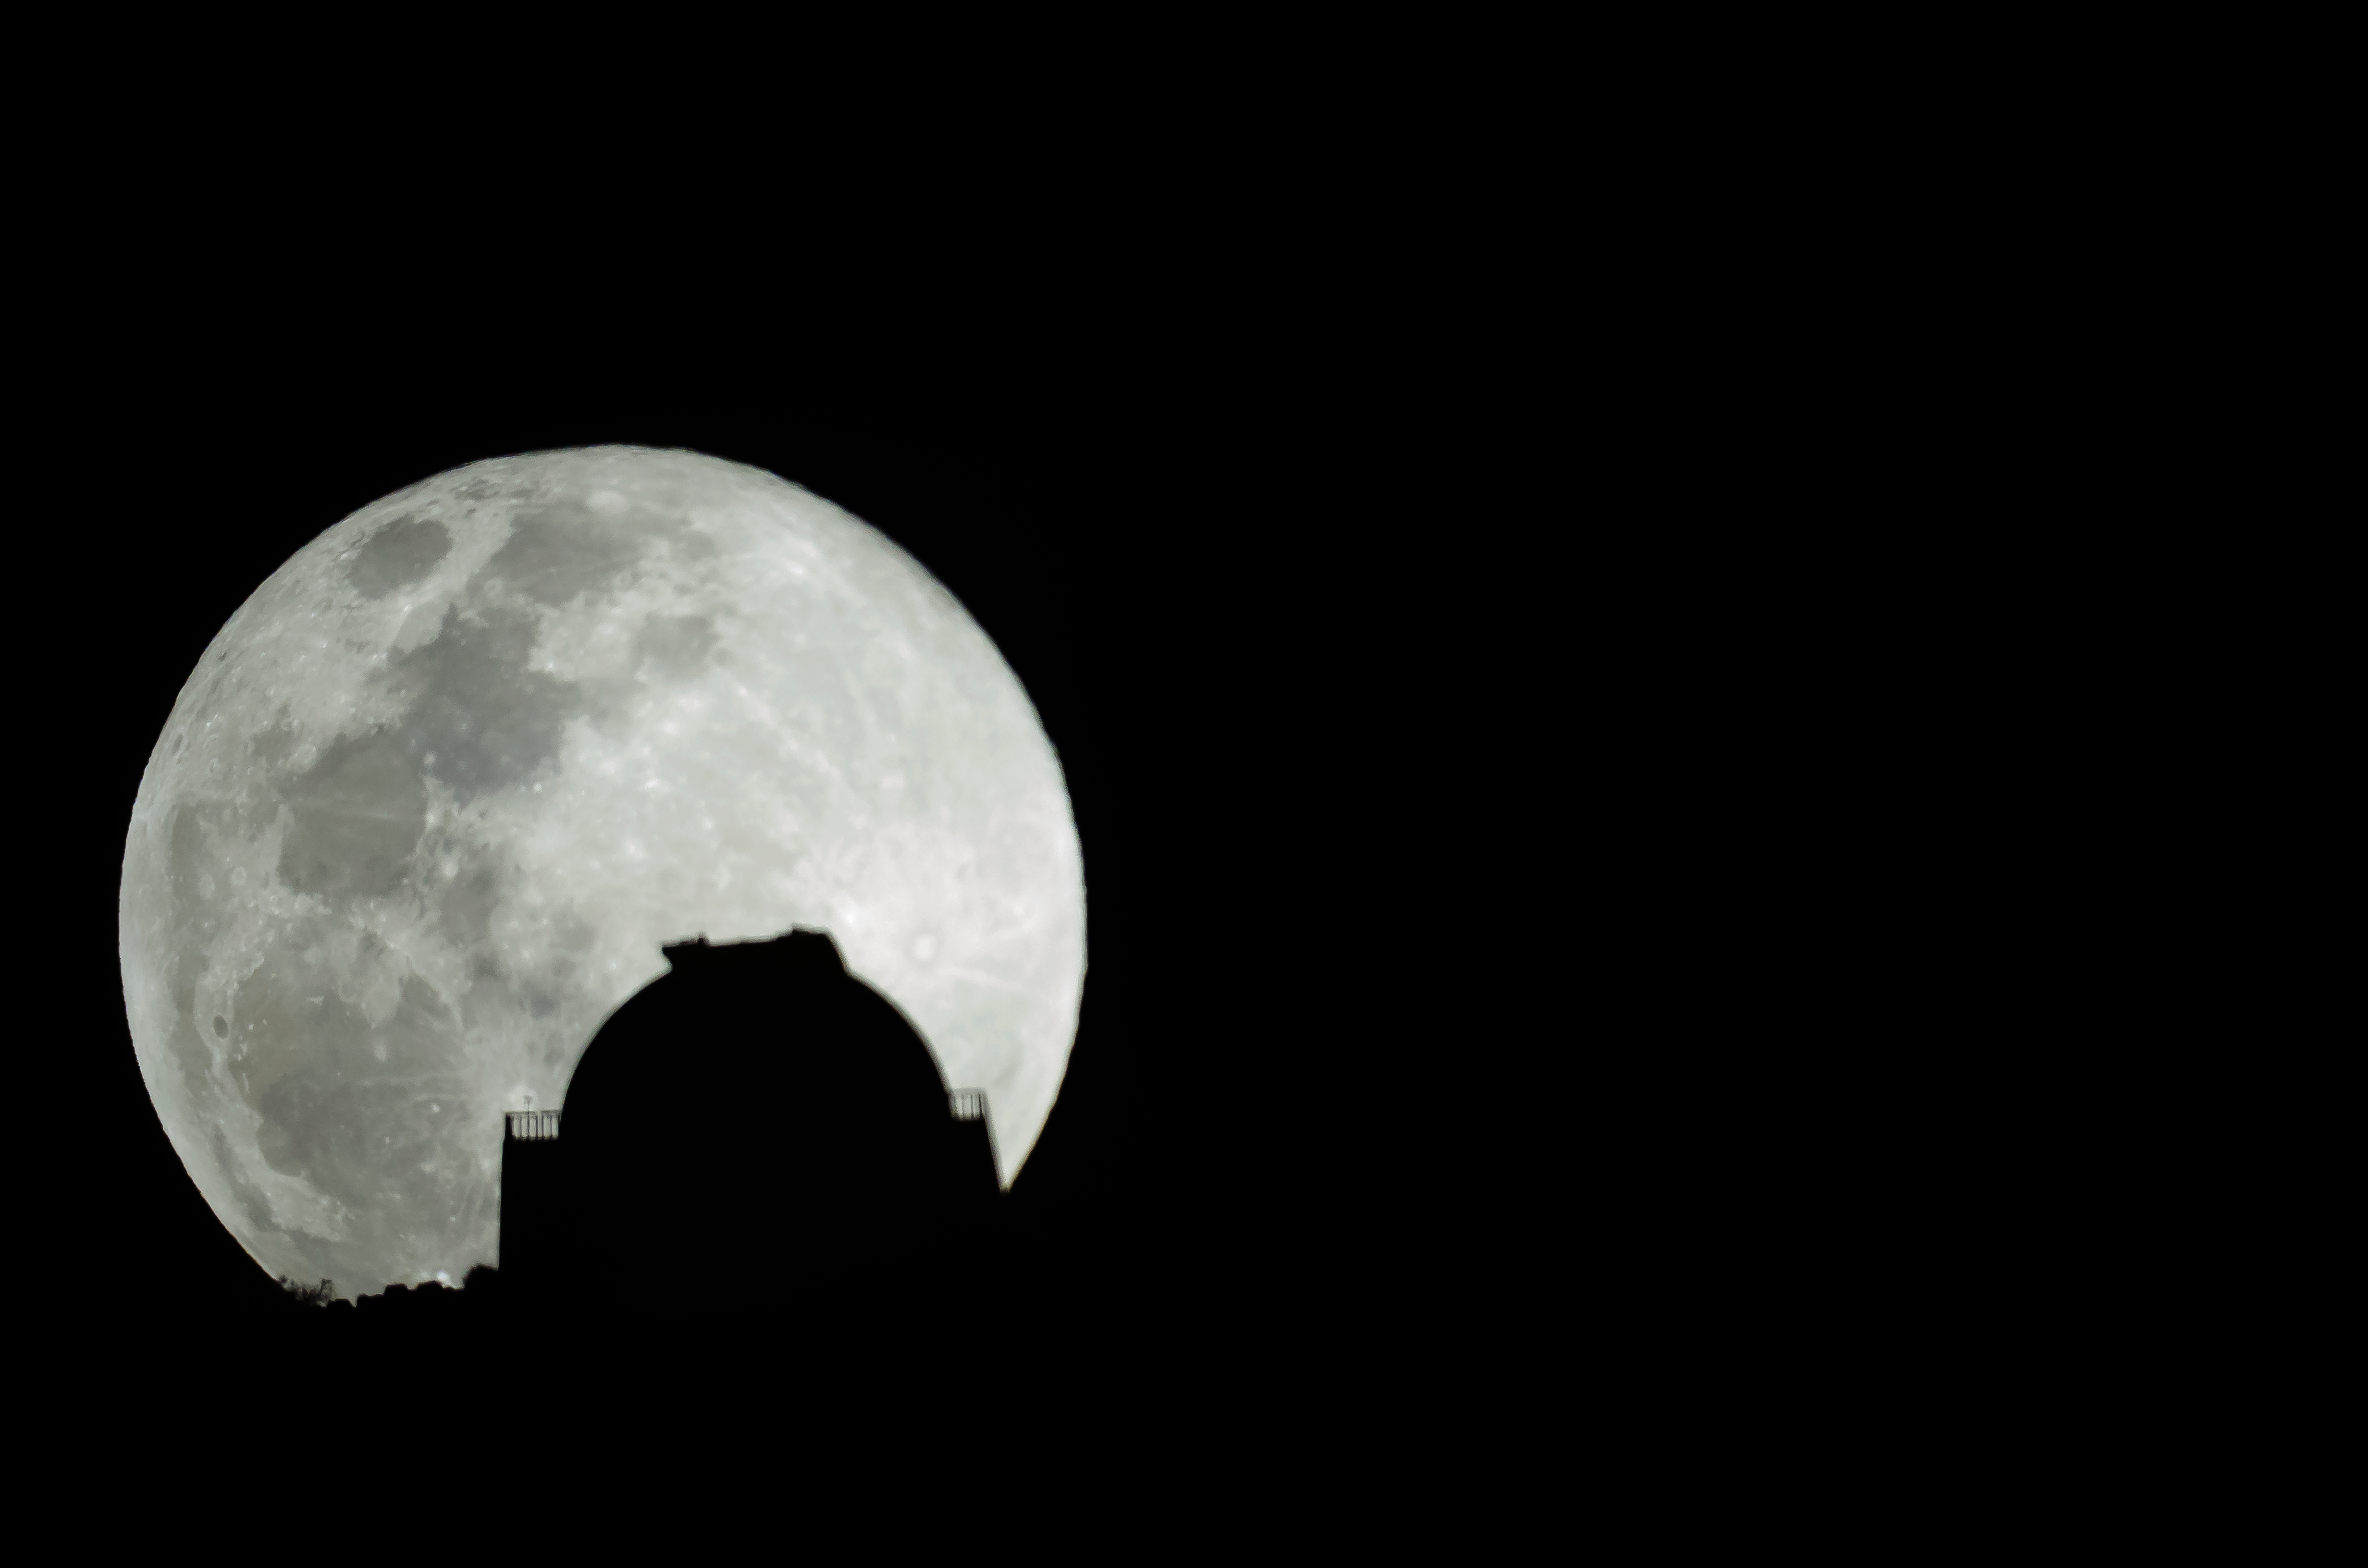

CTIO SMARTS 1.5-meter Telescope and Moon

CTIO SMARTS 1.5-meter Telescope and Moon.

Credit: NOIRLab/CTIO/AURA/D. Munizaga